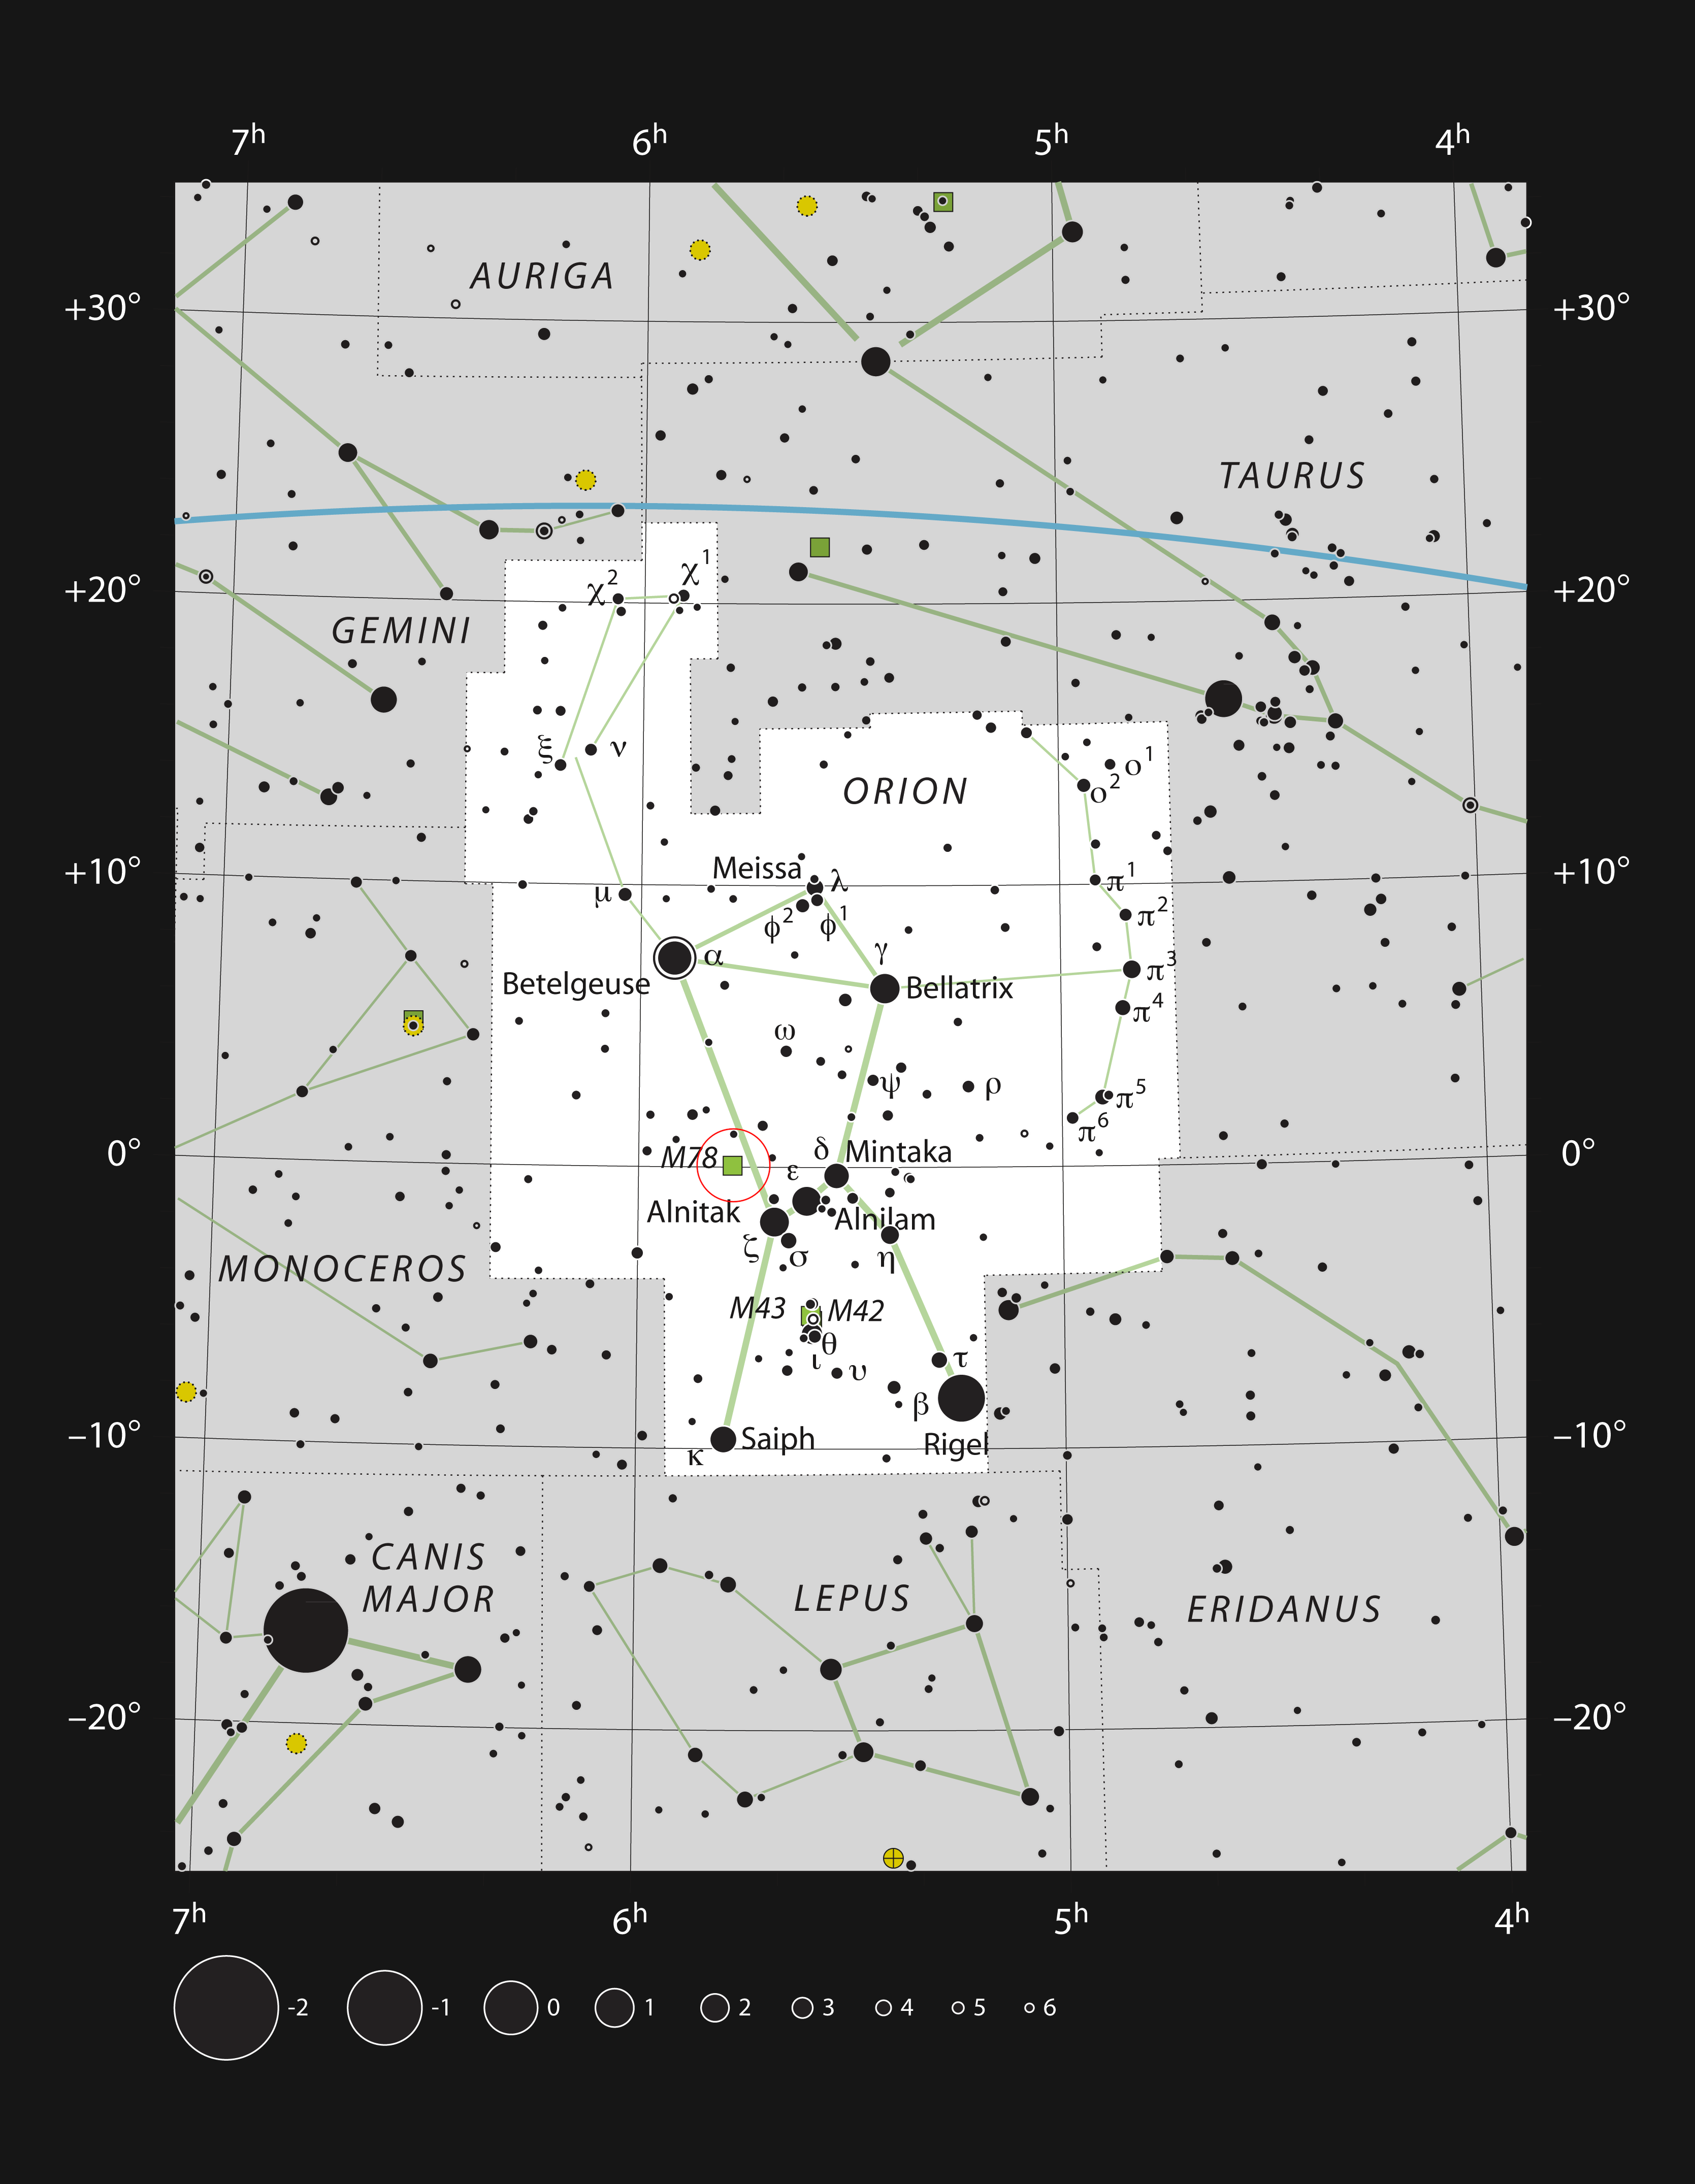

Messier 78: a reflection nebula in Orion

This chart shows the location of Messier 78 in the famous constellation of Orion (The Hunter). This map shows most of the stars visible to the unaided eye under good conditions, and Messier 78 itself is highlighted with a red circle on the image. This reflection nebula is quite bright and can be seen well in moderate-sized amateur telescopes.

Credit: ESO, IAU and Sky & Telescope